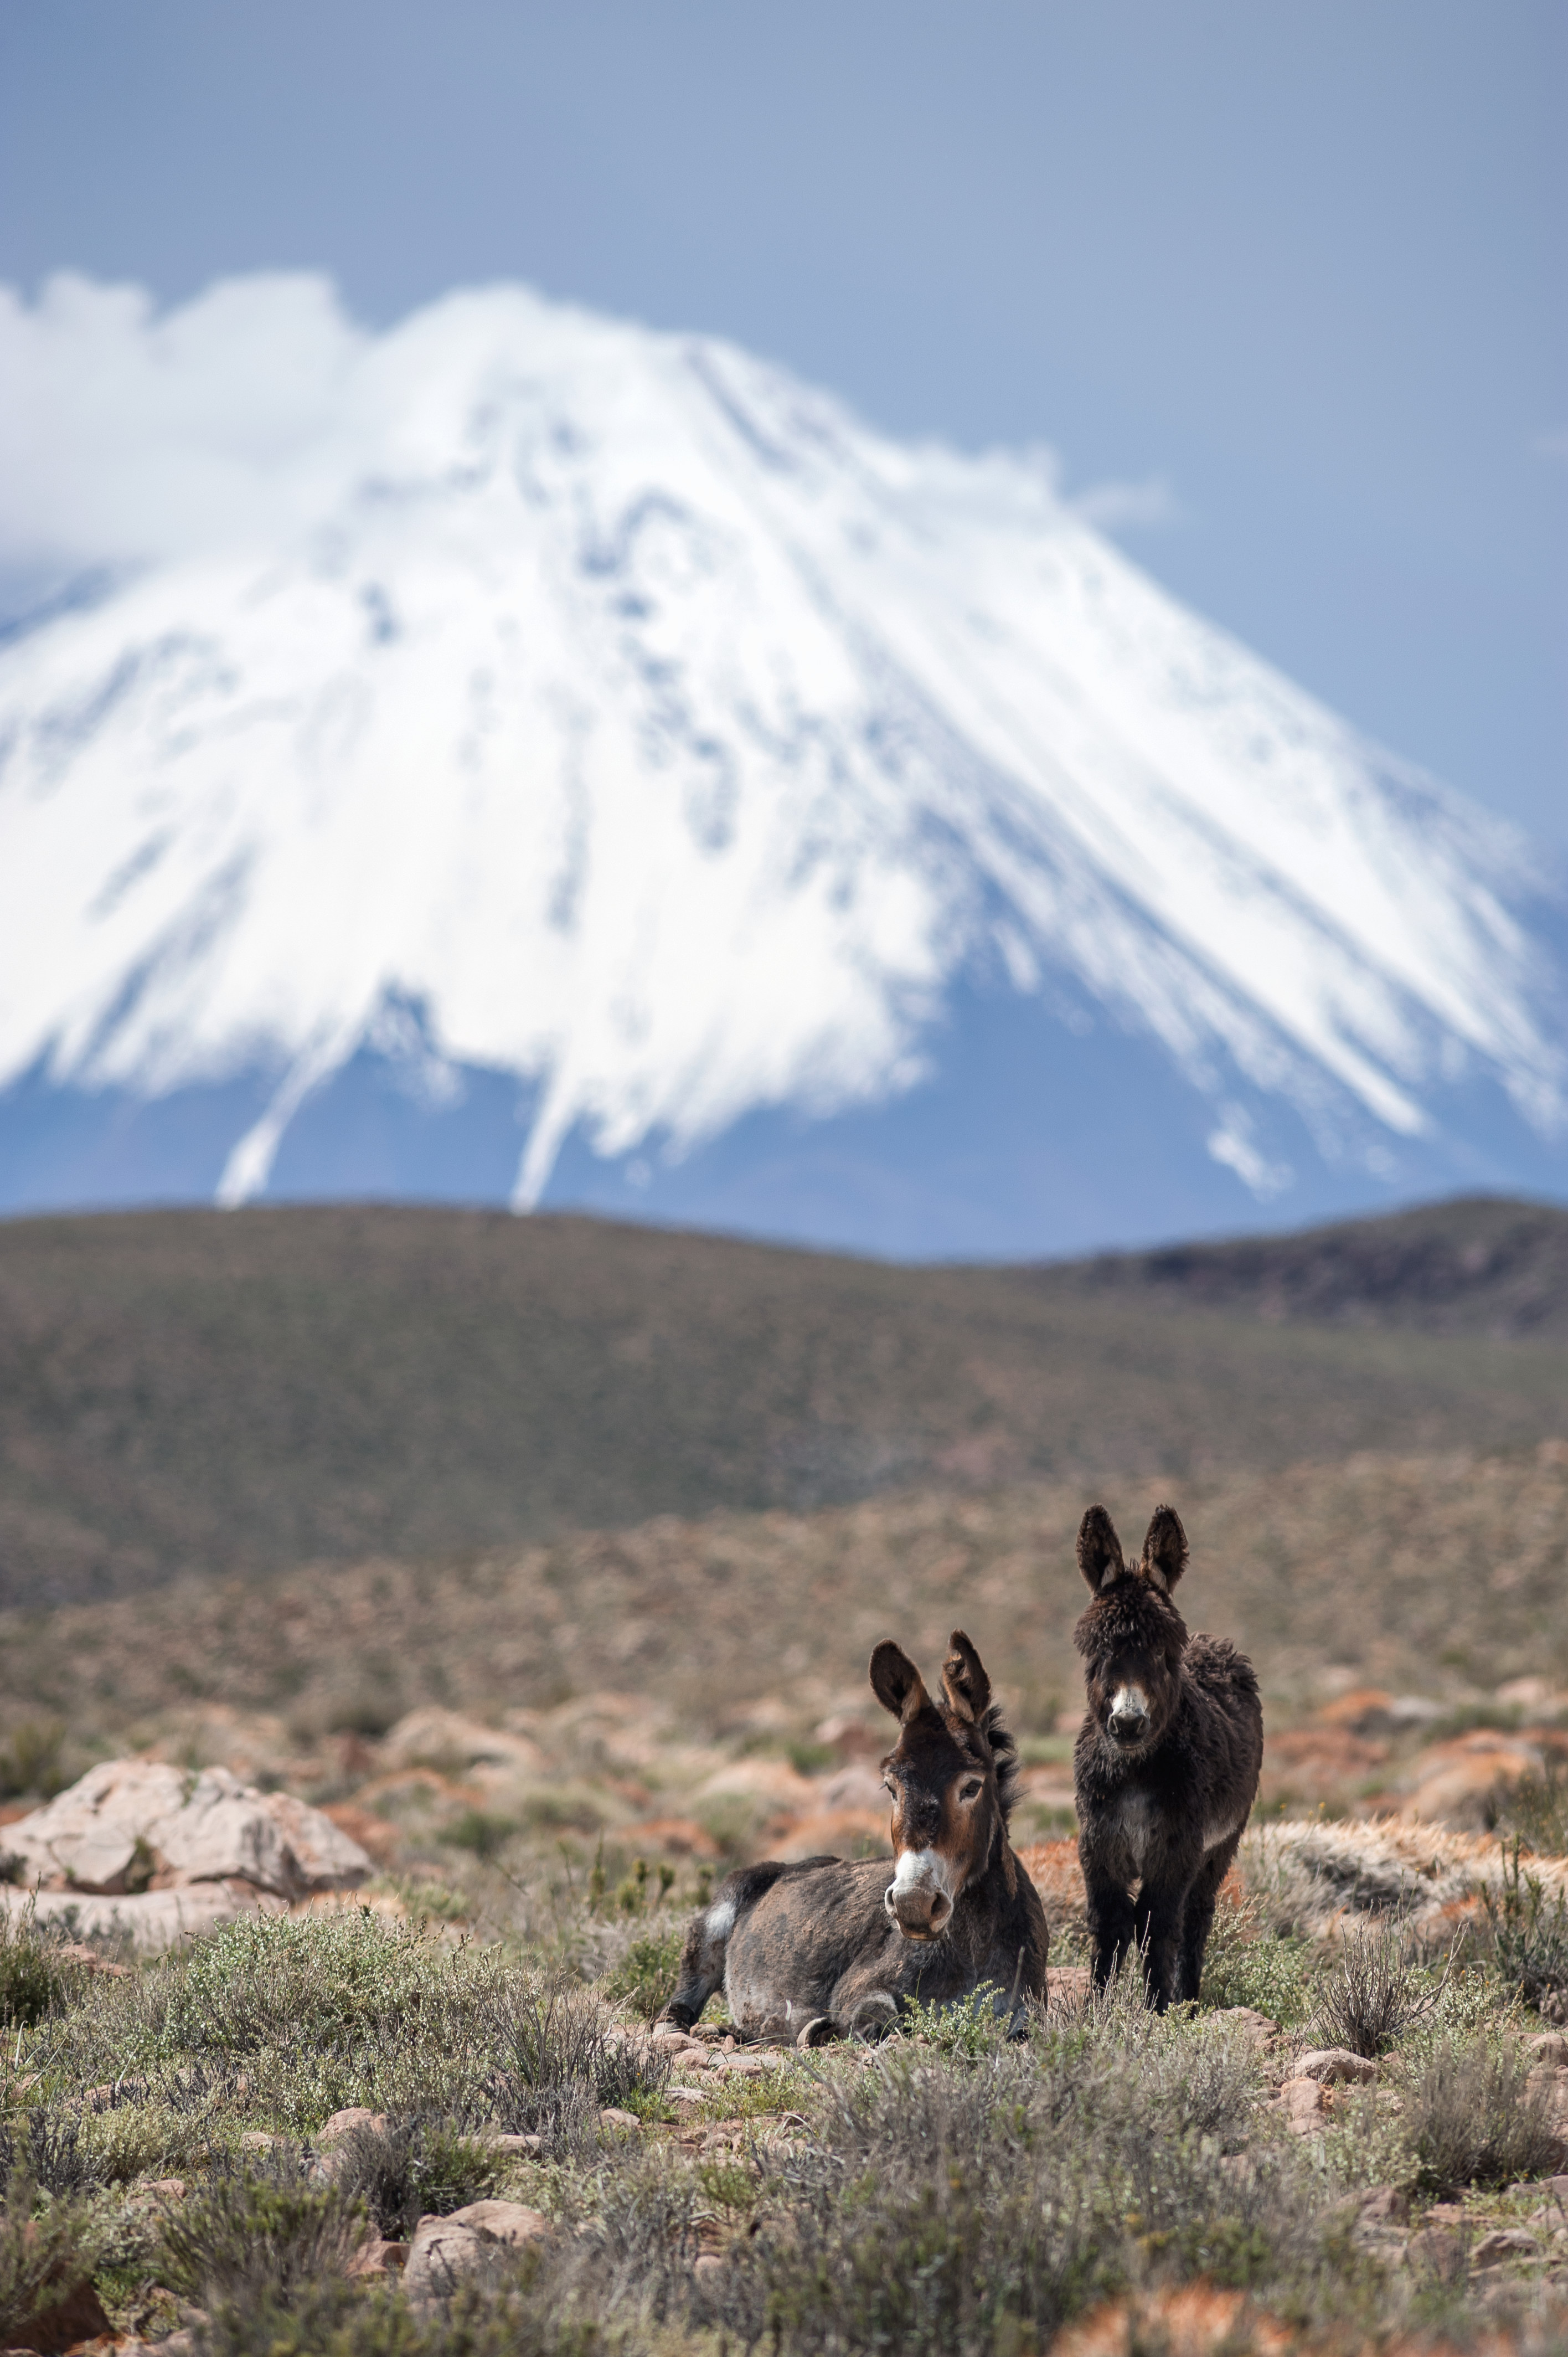

Wild donkeys

Wild donkeys of the puna.

Credit: Max Alexander (ESO)